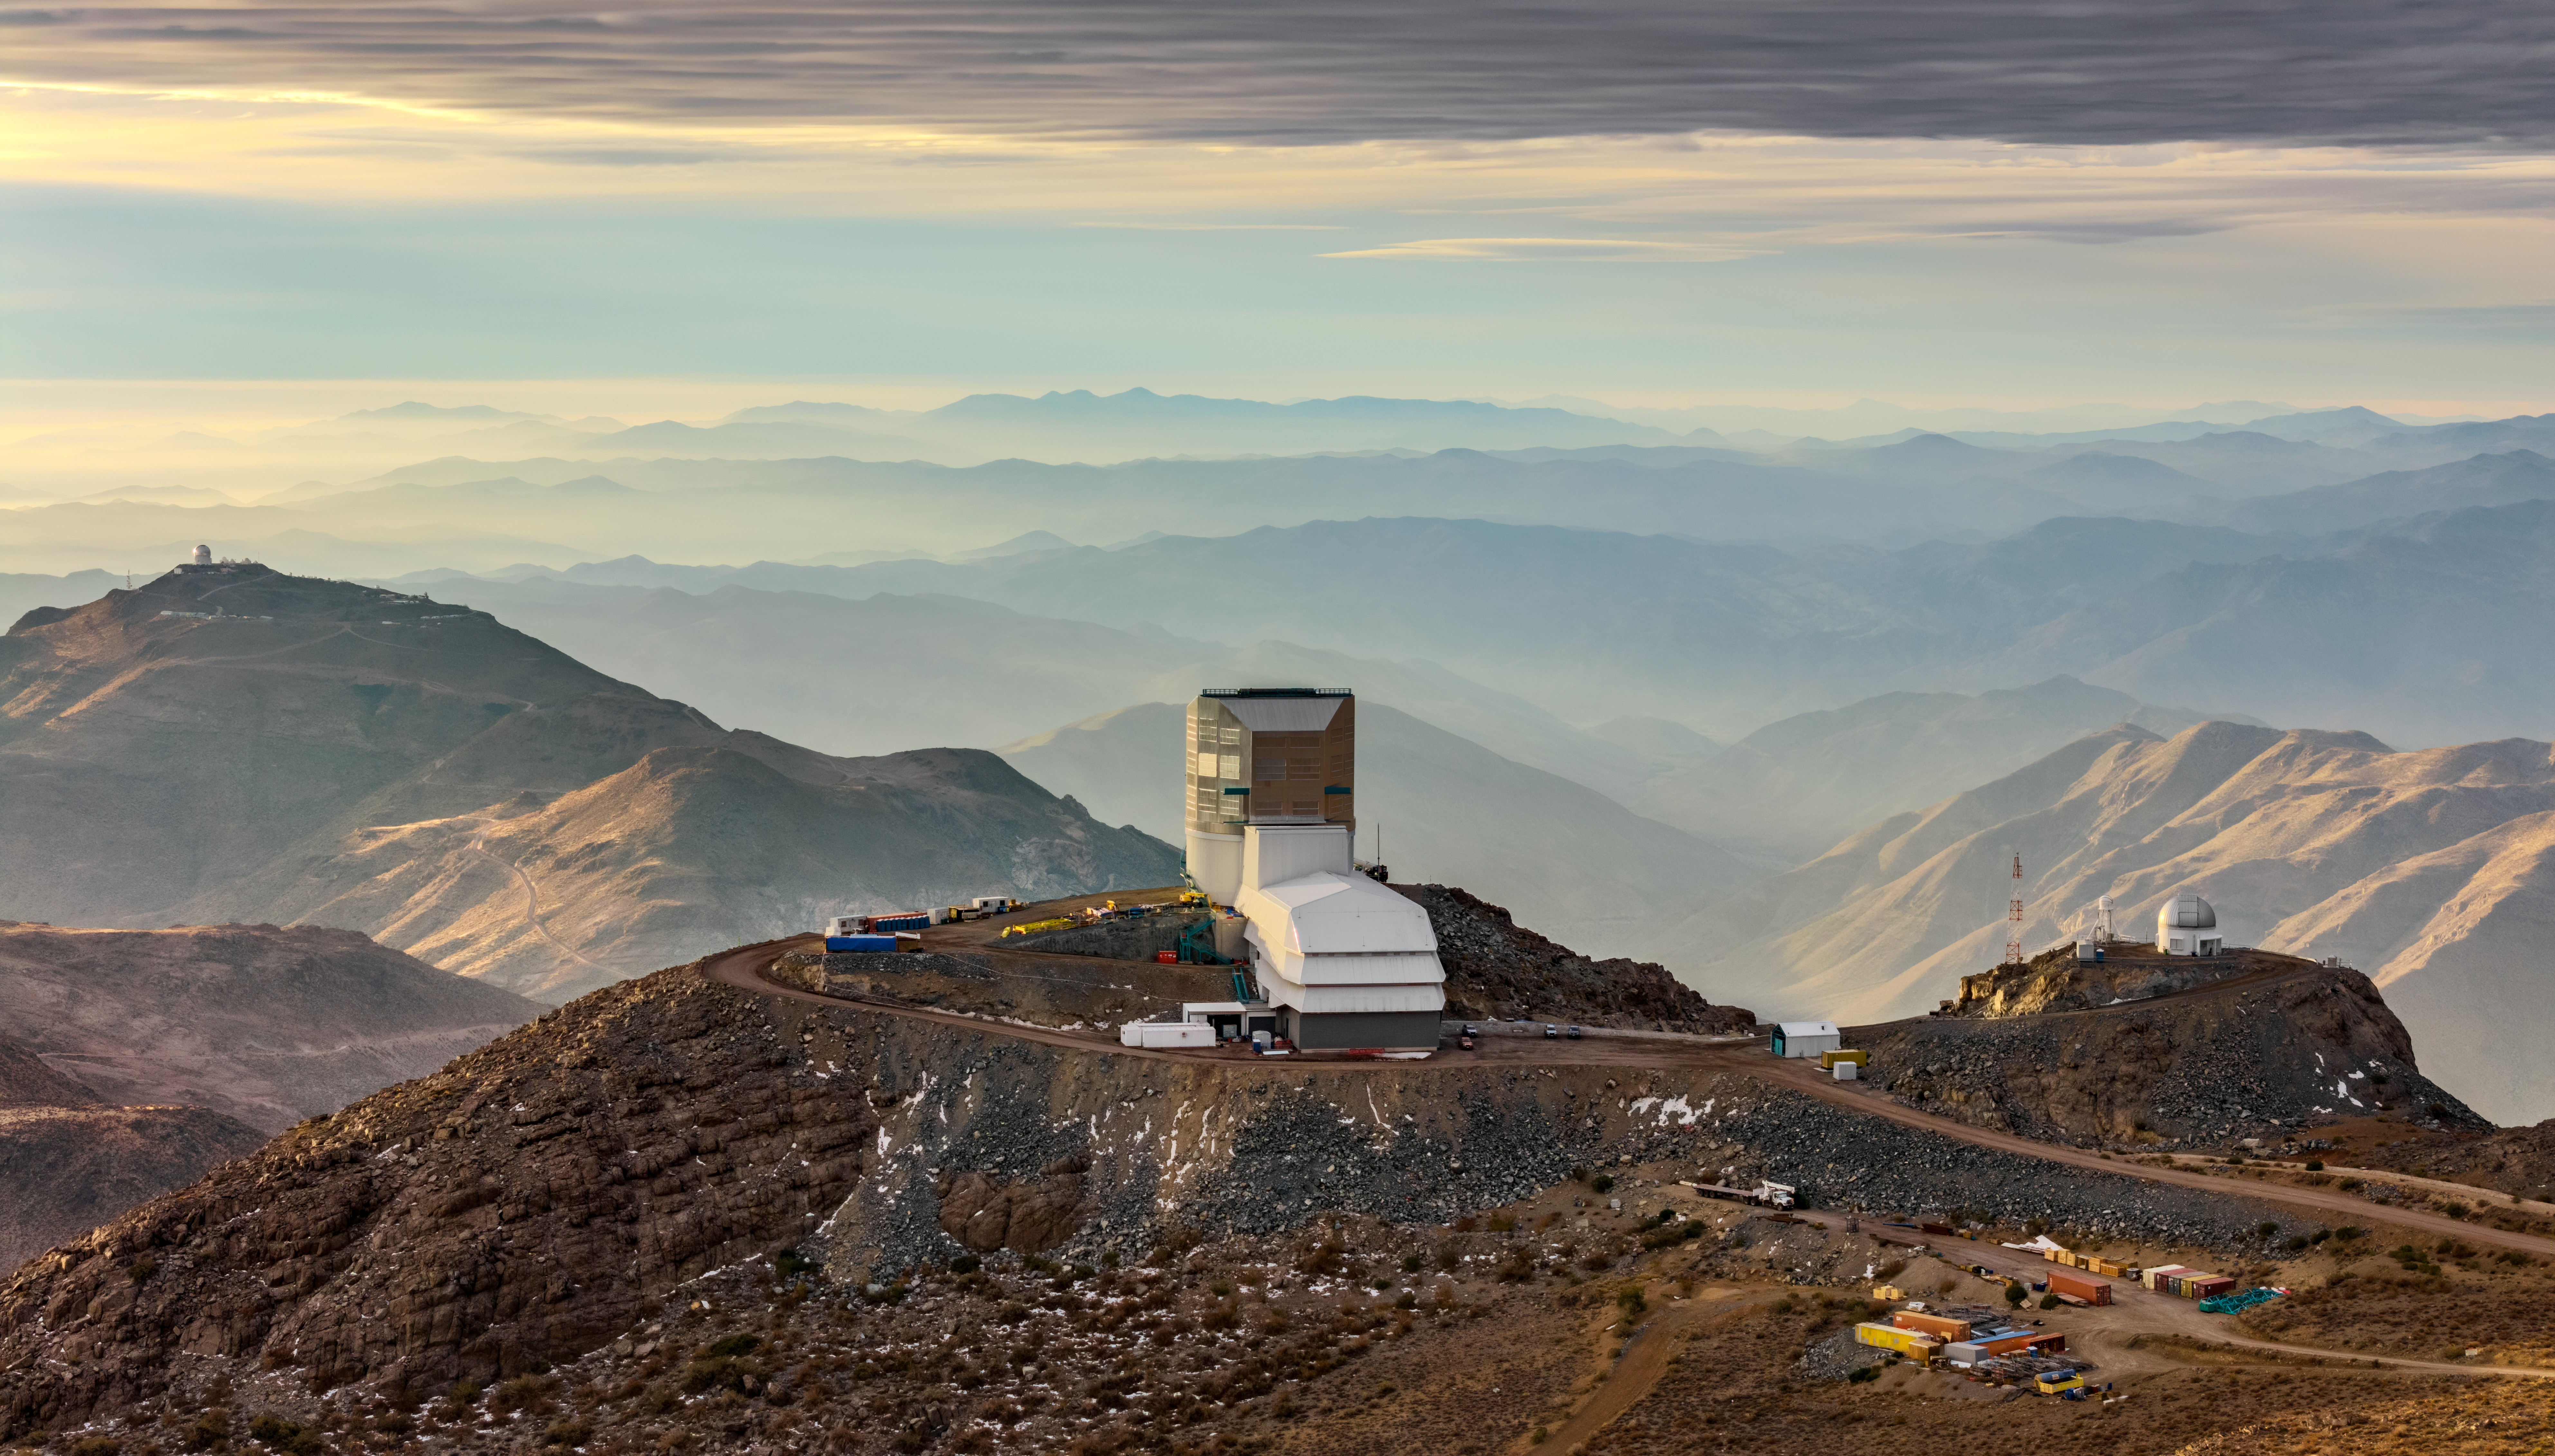

Vera C. Rubin Observatory

Vera C. Rubin Observatory under construction.

Credit: Olivier Bonin/SLAC National Accelerator Laboratory